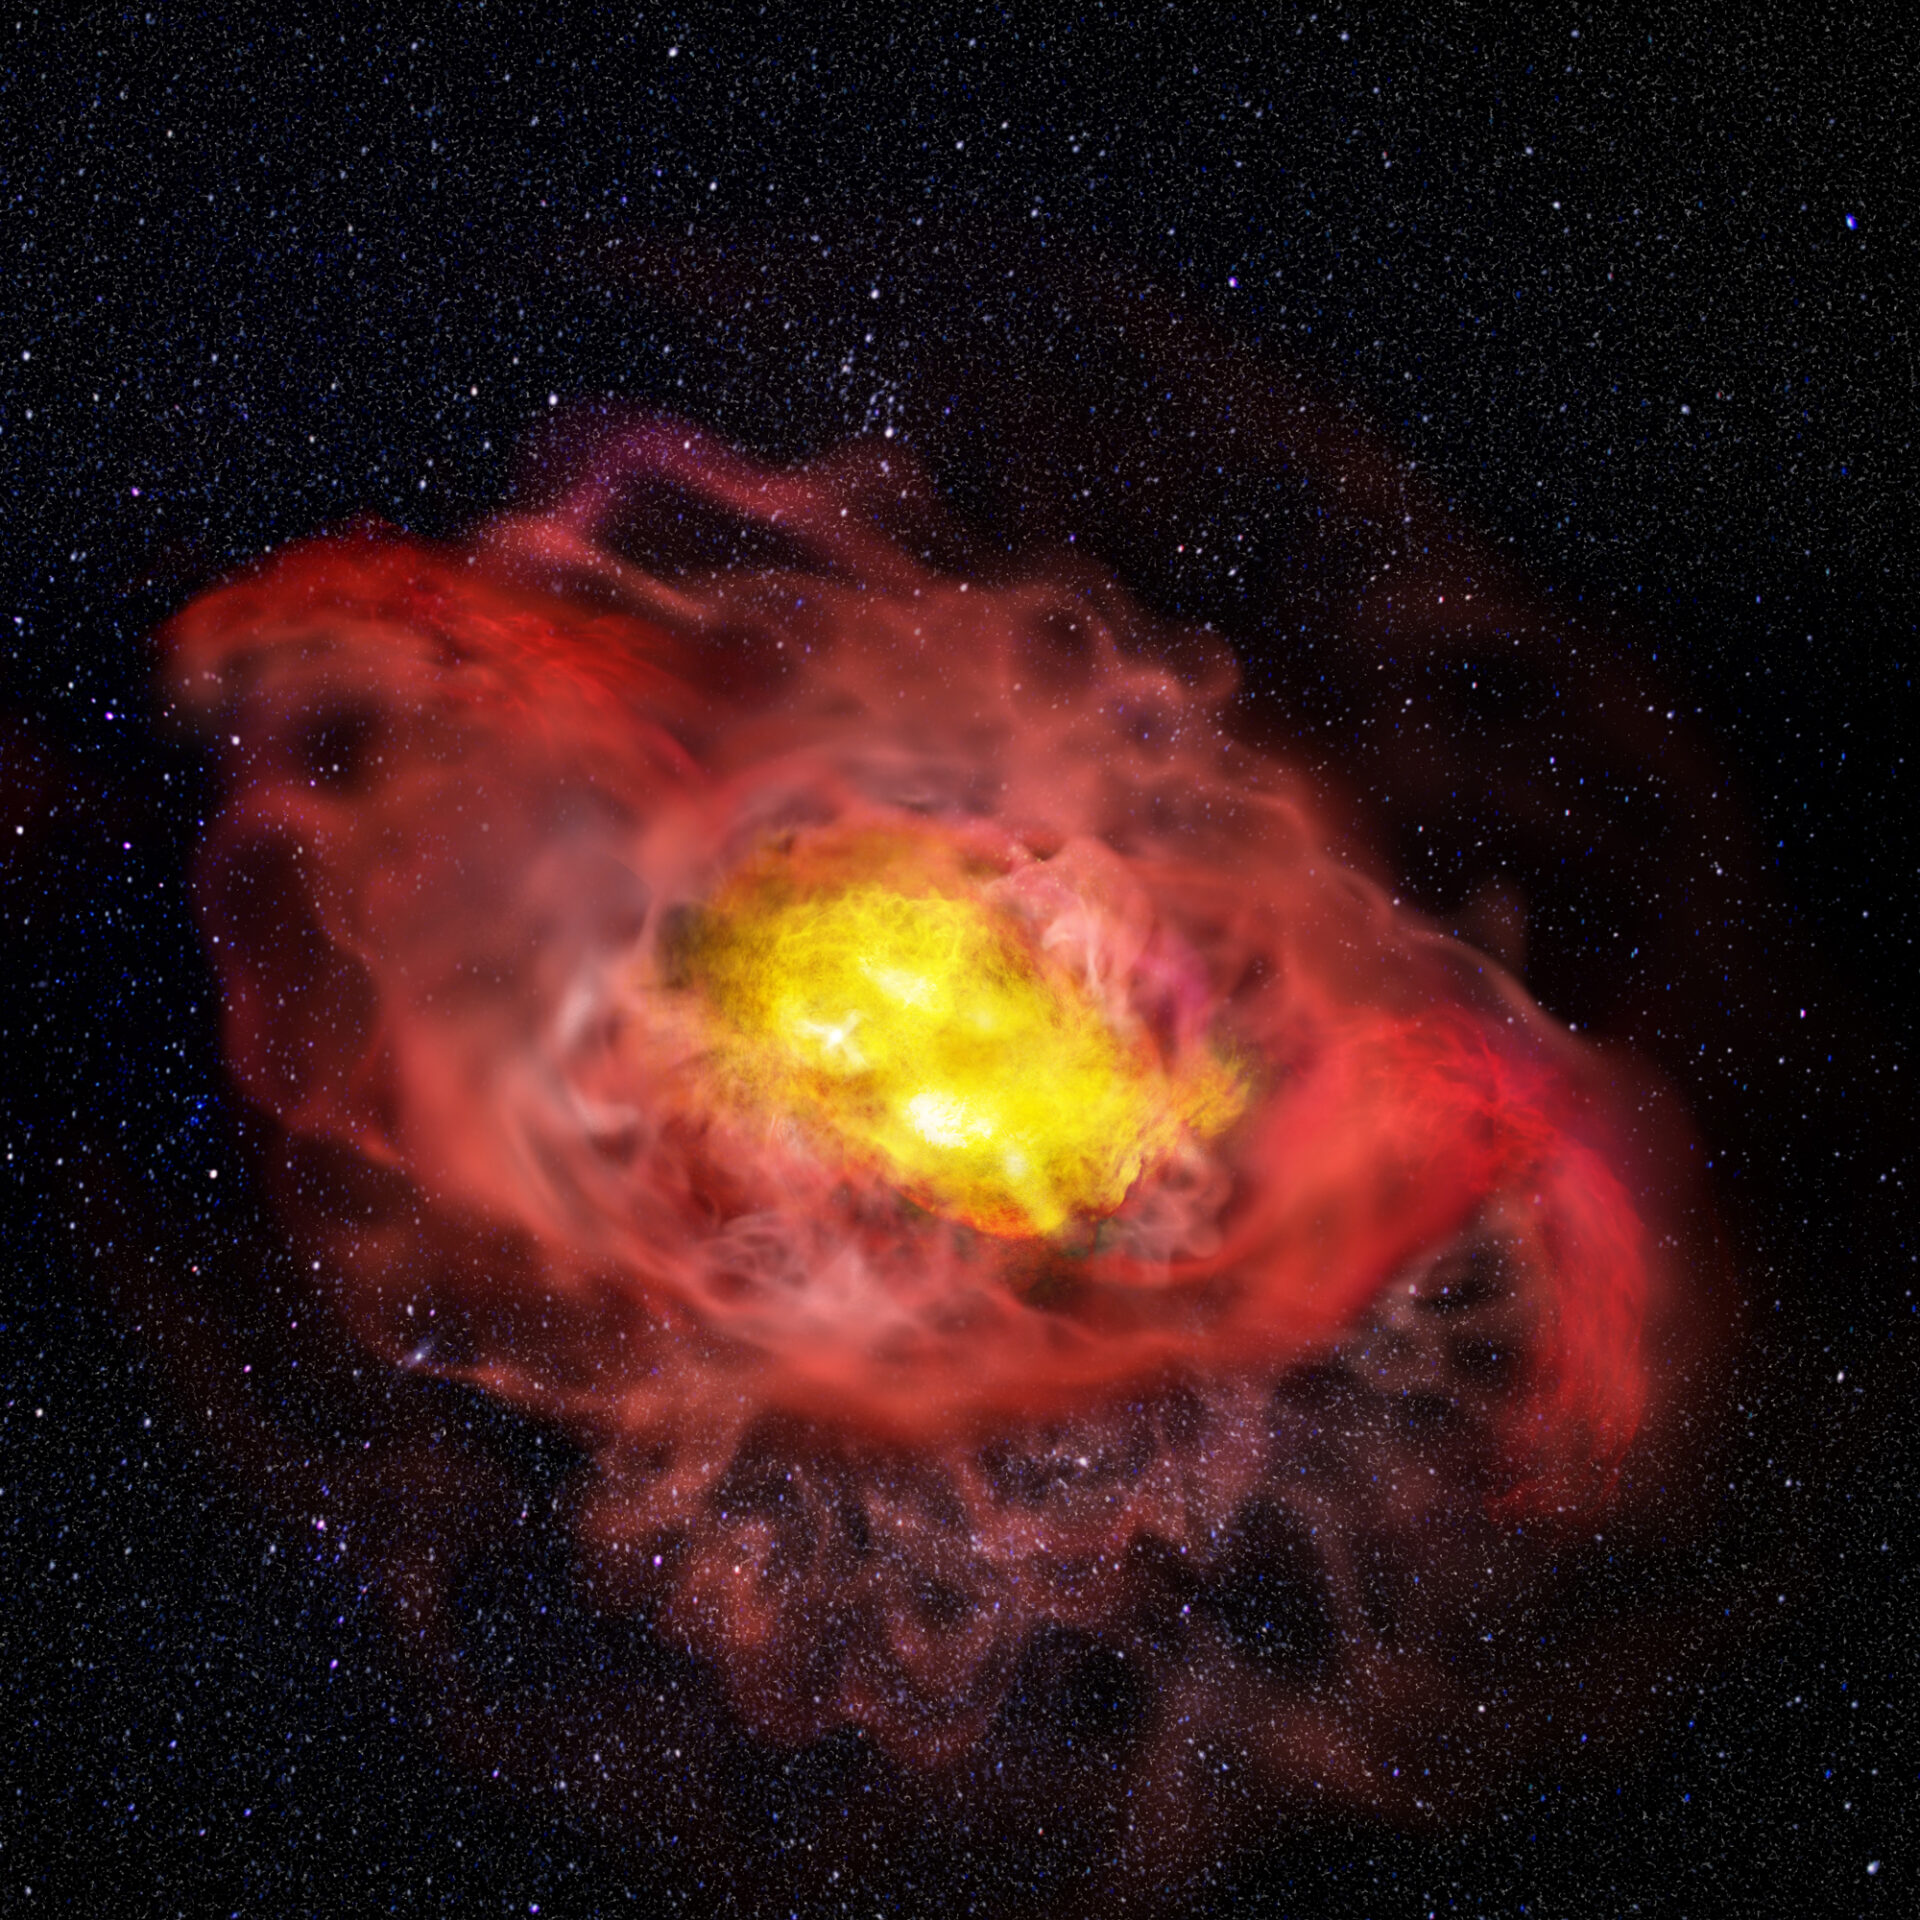

Artist impression of A1689-zD1

This artist’s conception illustrates the previously unknown complexity of the young galaxy, A1689-zD1. Reaching far beyond the center of the galaxy, shown here in pink, is an abundant halo of cold carbon gas. For scientists, this uncommon feature indicates that the galaxy may be much larger than previously believed and that early stages of normal galaxy formation may have been more active and dynamic than theorized. To the upper left and lower right are outflows of hot, ionized gas pushing outward from the center of the galaxy, shown here in red. Scientists believe it is possible that these outflows have something, though they don’t yet know what, to do with the presence of cold carbon gas in the outer reaches of the galaxy.

Credit: ALMA (ESO/NAOJ/NRAO), B. Saxton (NRAO/AUI/NSF)